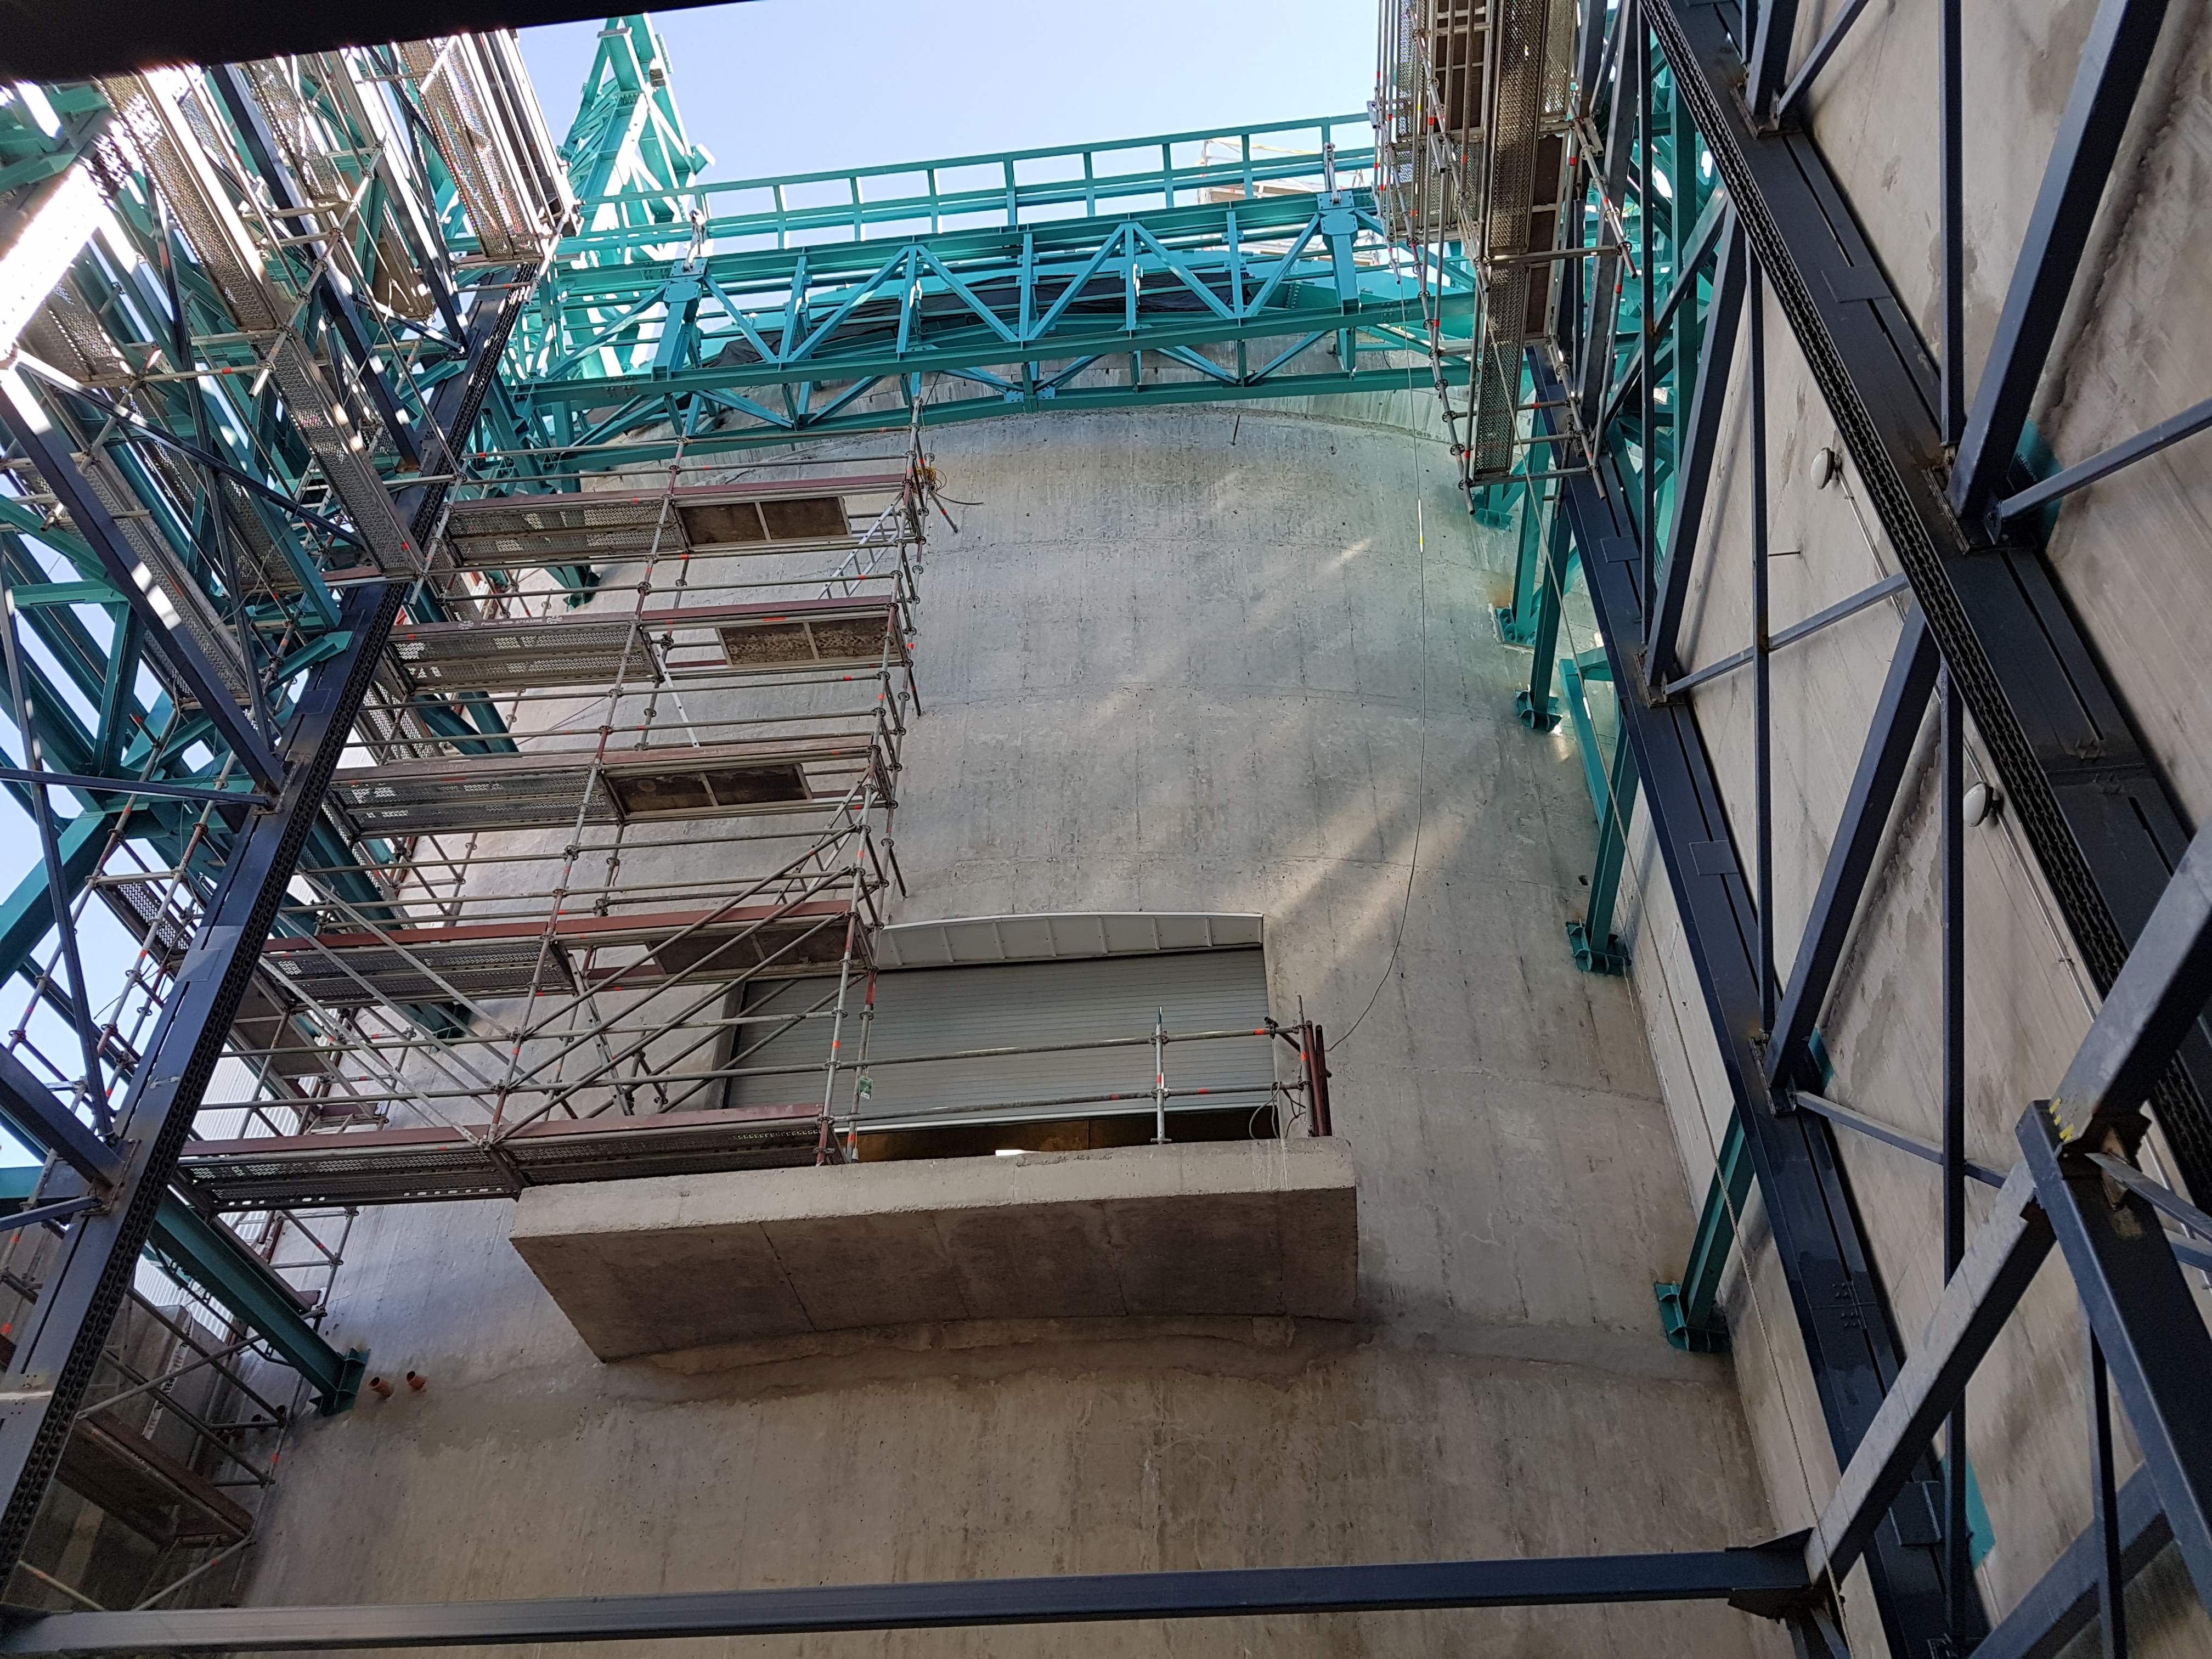

Summit Update. Besalco guarantee period

Summit site construction site status in April, 2018. General Contractor Besalco is completing punch list items.

Credit: Rubin Observatory/NSF/AURA